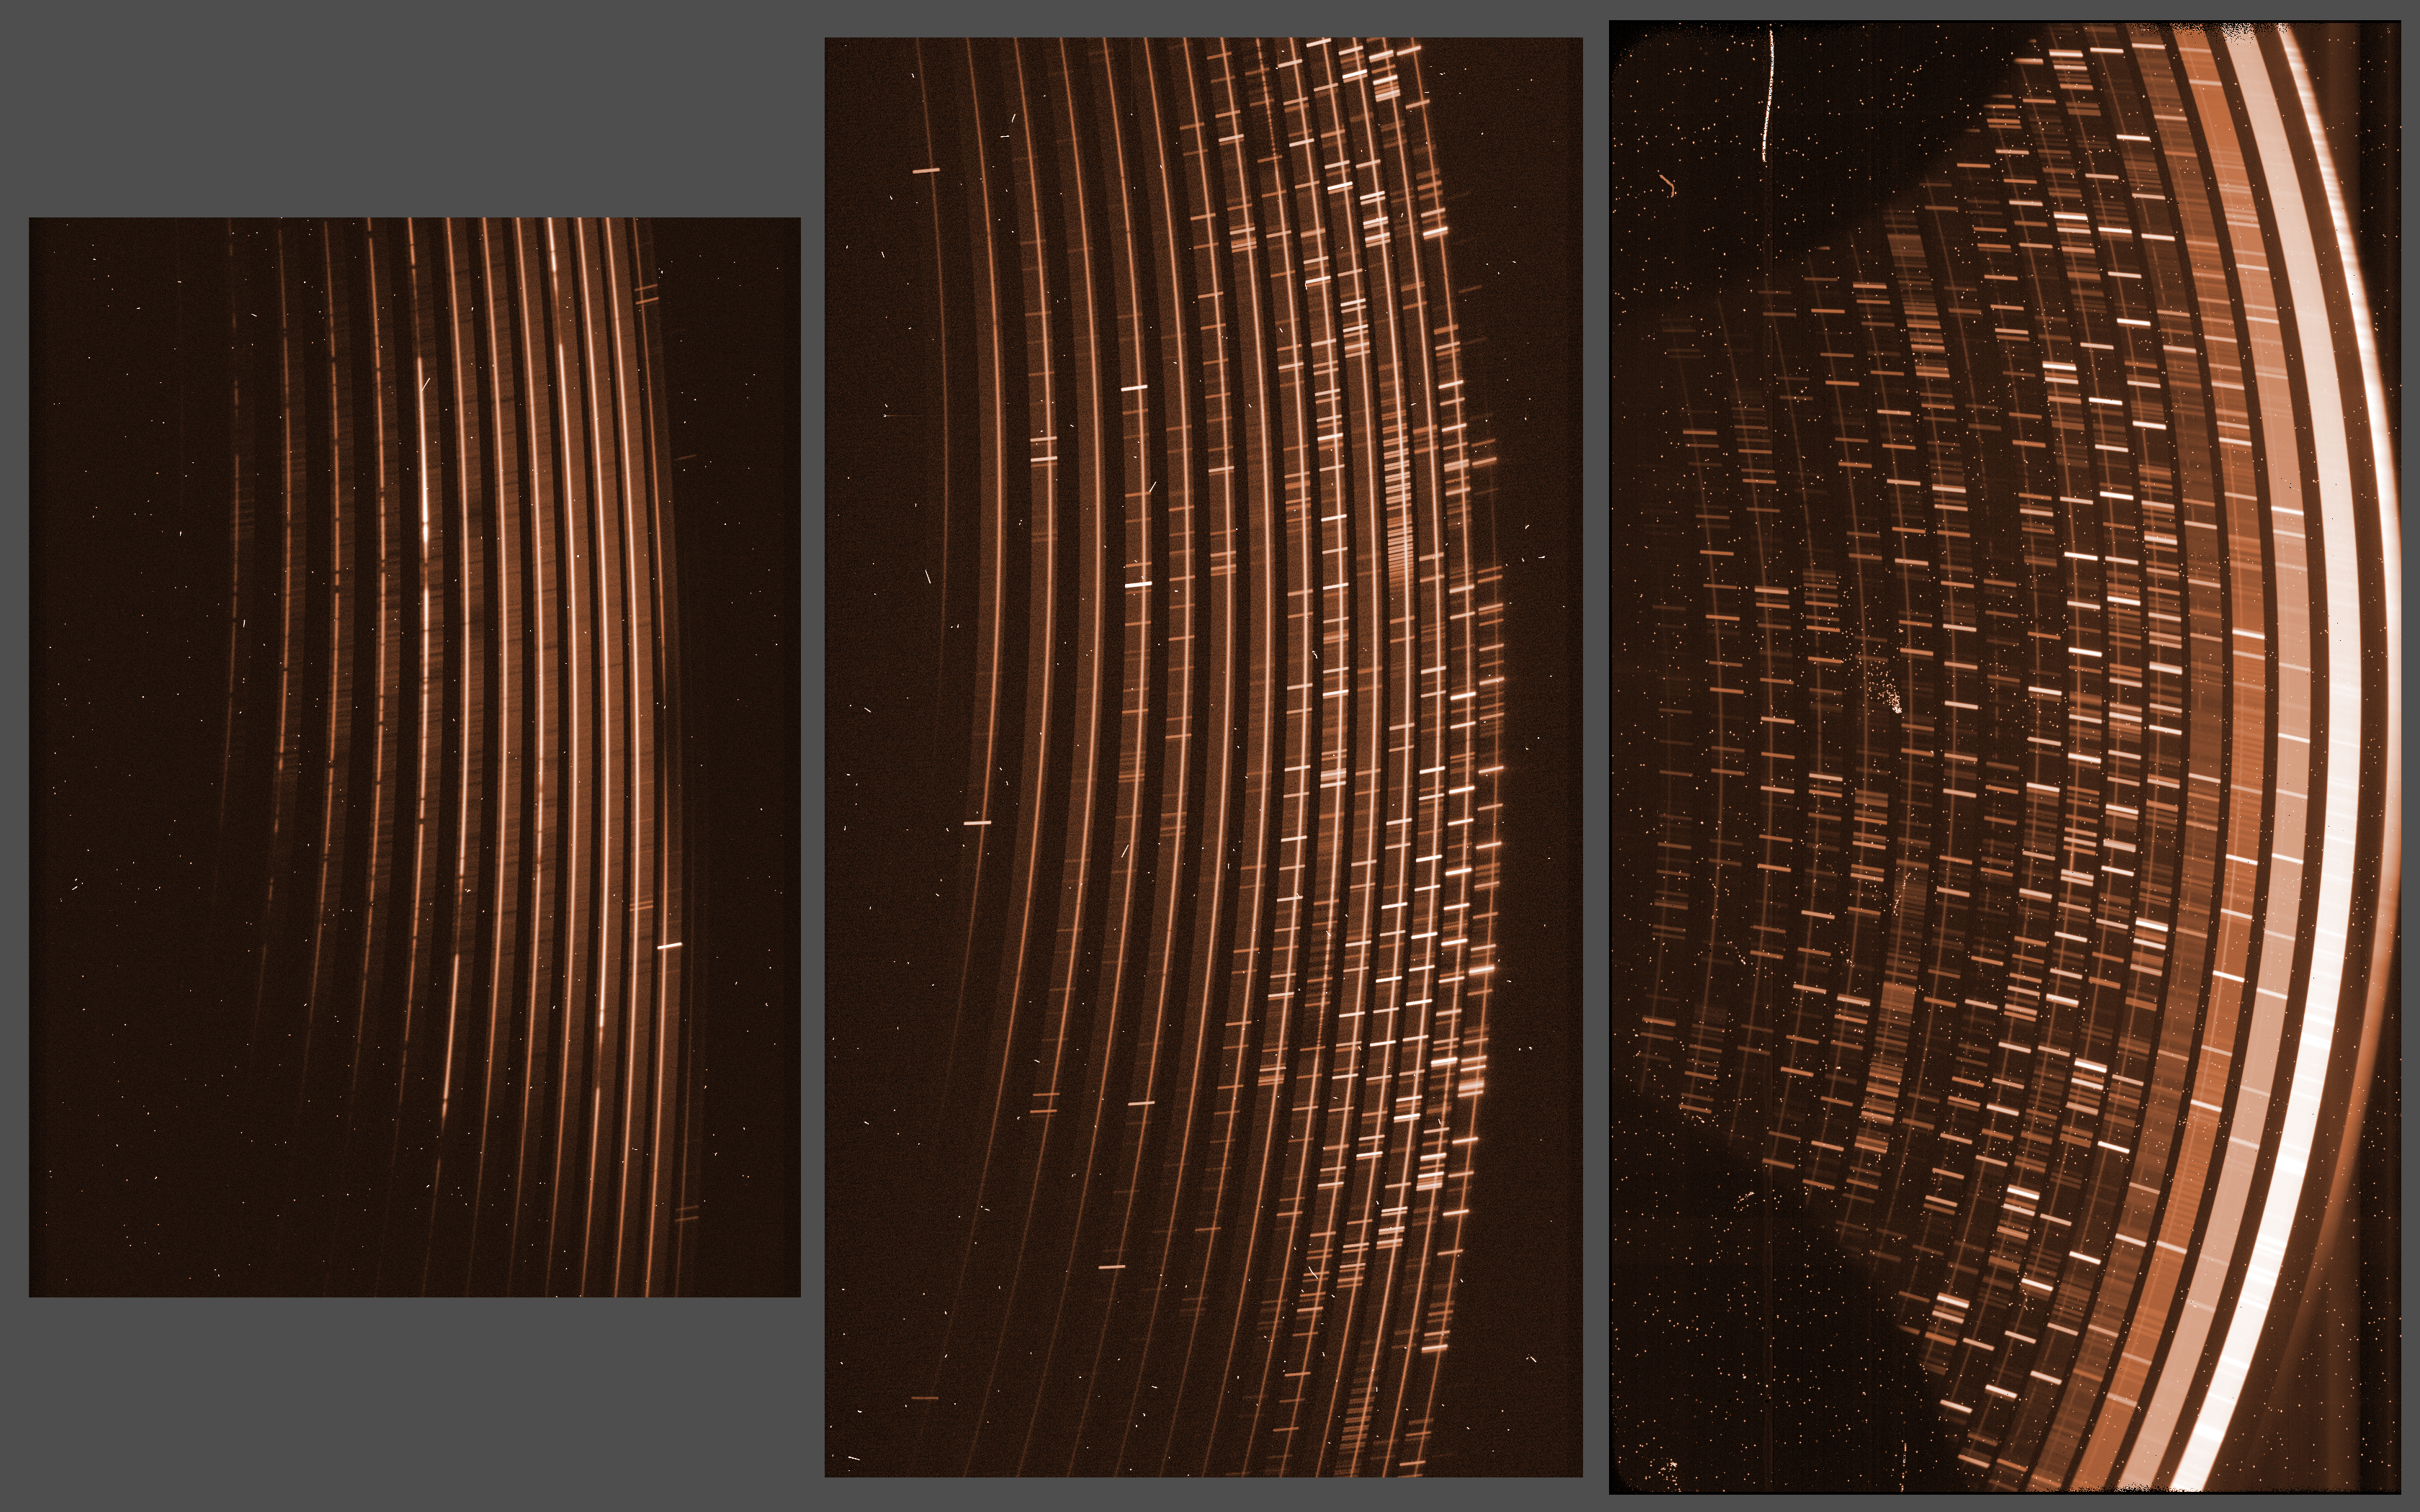

Raw images obtained simultaneously by the three detectors of the X-Shooter instrument on the VLT

The light of a celestial object, in this case a quasar, is dispersed according to its wavelength, or colour to form a very long, very high resolution spectrum covering the full wavelength range from ultraviolet to infrared. The optical elements in the spectrograph arrange this long spectrum in a series of consecutive, shorter spectra, called orders. In this illustration, the wavelength increases from bottom to top of each spectrum, and from left to right. The spectrum of the quasar, recording its intensity as a function of the wavelength, is the thin bright lines visible in each of the orders. The short bright nearly horizontal lines correspond to colours where the atmosphere shines brightly.

Credit: ESO